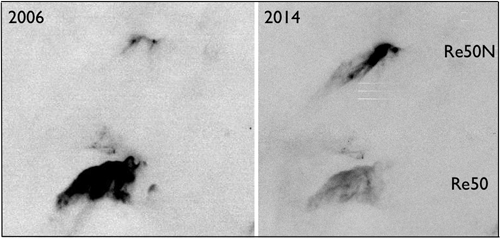

The region of Re50 and Re50N observed in 2006 and 2014

The region of Re50 and Re50N observed in 2006 with SuprimeCam at the Subaru telescope, and in 2014 with the Gemini Multi-Object Spectrograph (GMOS) at the Gemini South telescope. A [SII] filter was used for both images. The seeing was in both cases 0.5 arcsec. Each image is about 3 arcmin wide. North is up and east is left.

Credit: International Gemini Observatory/NOIRLab/NSF/AURA